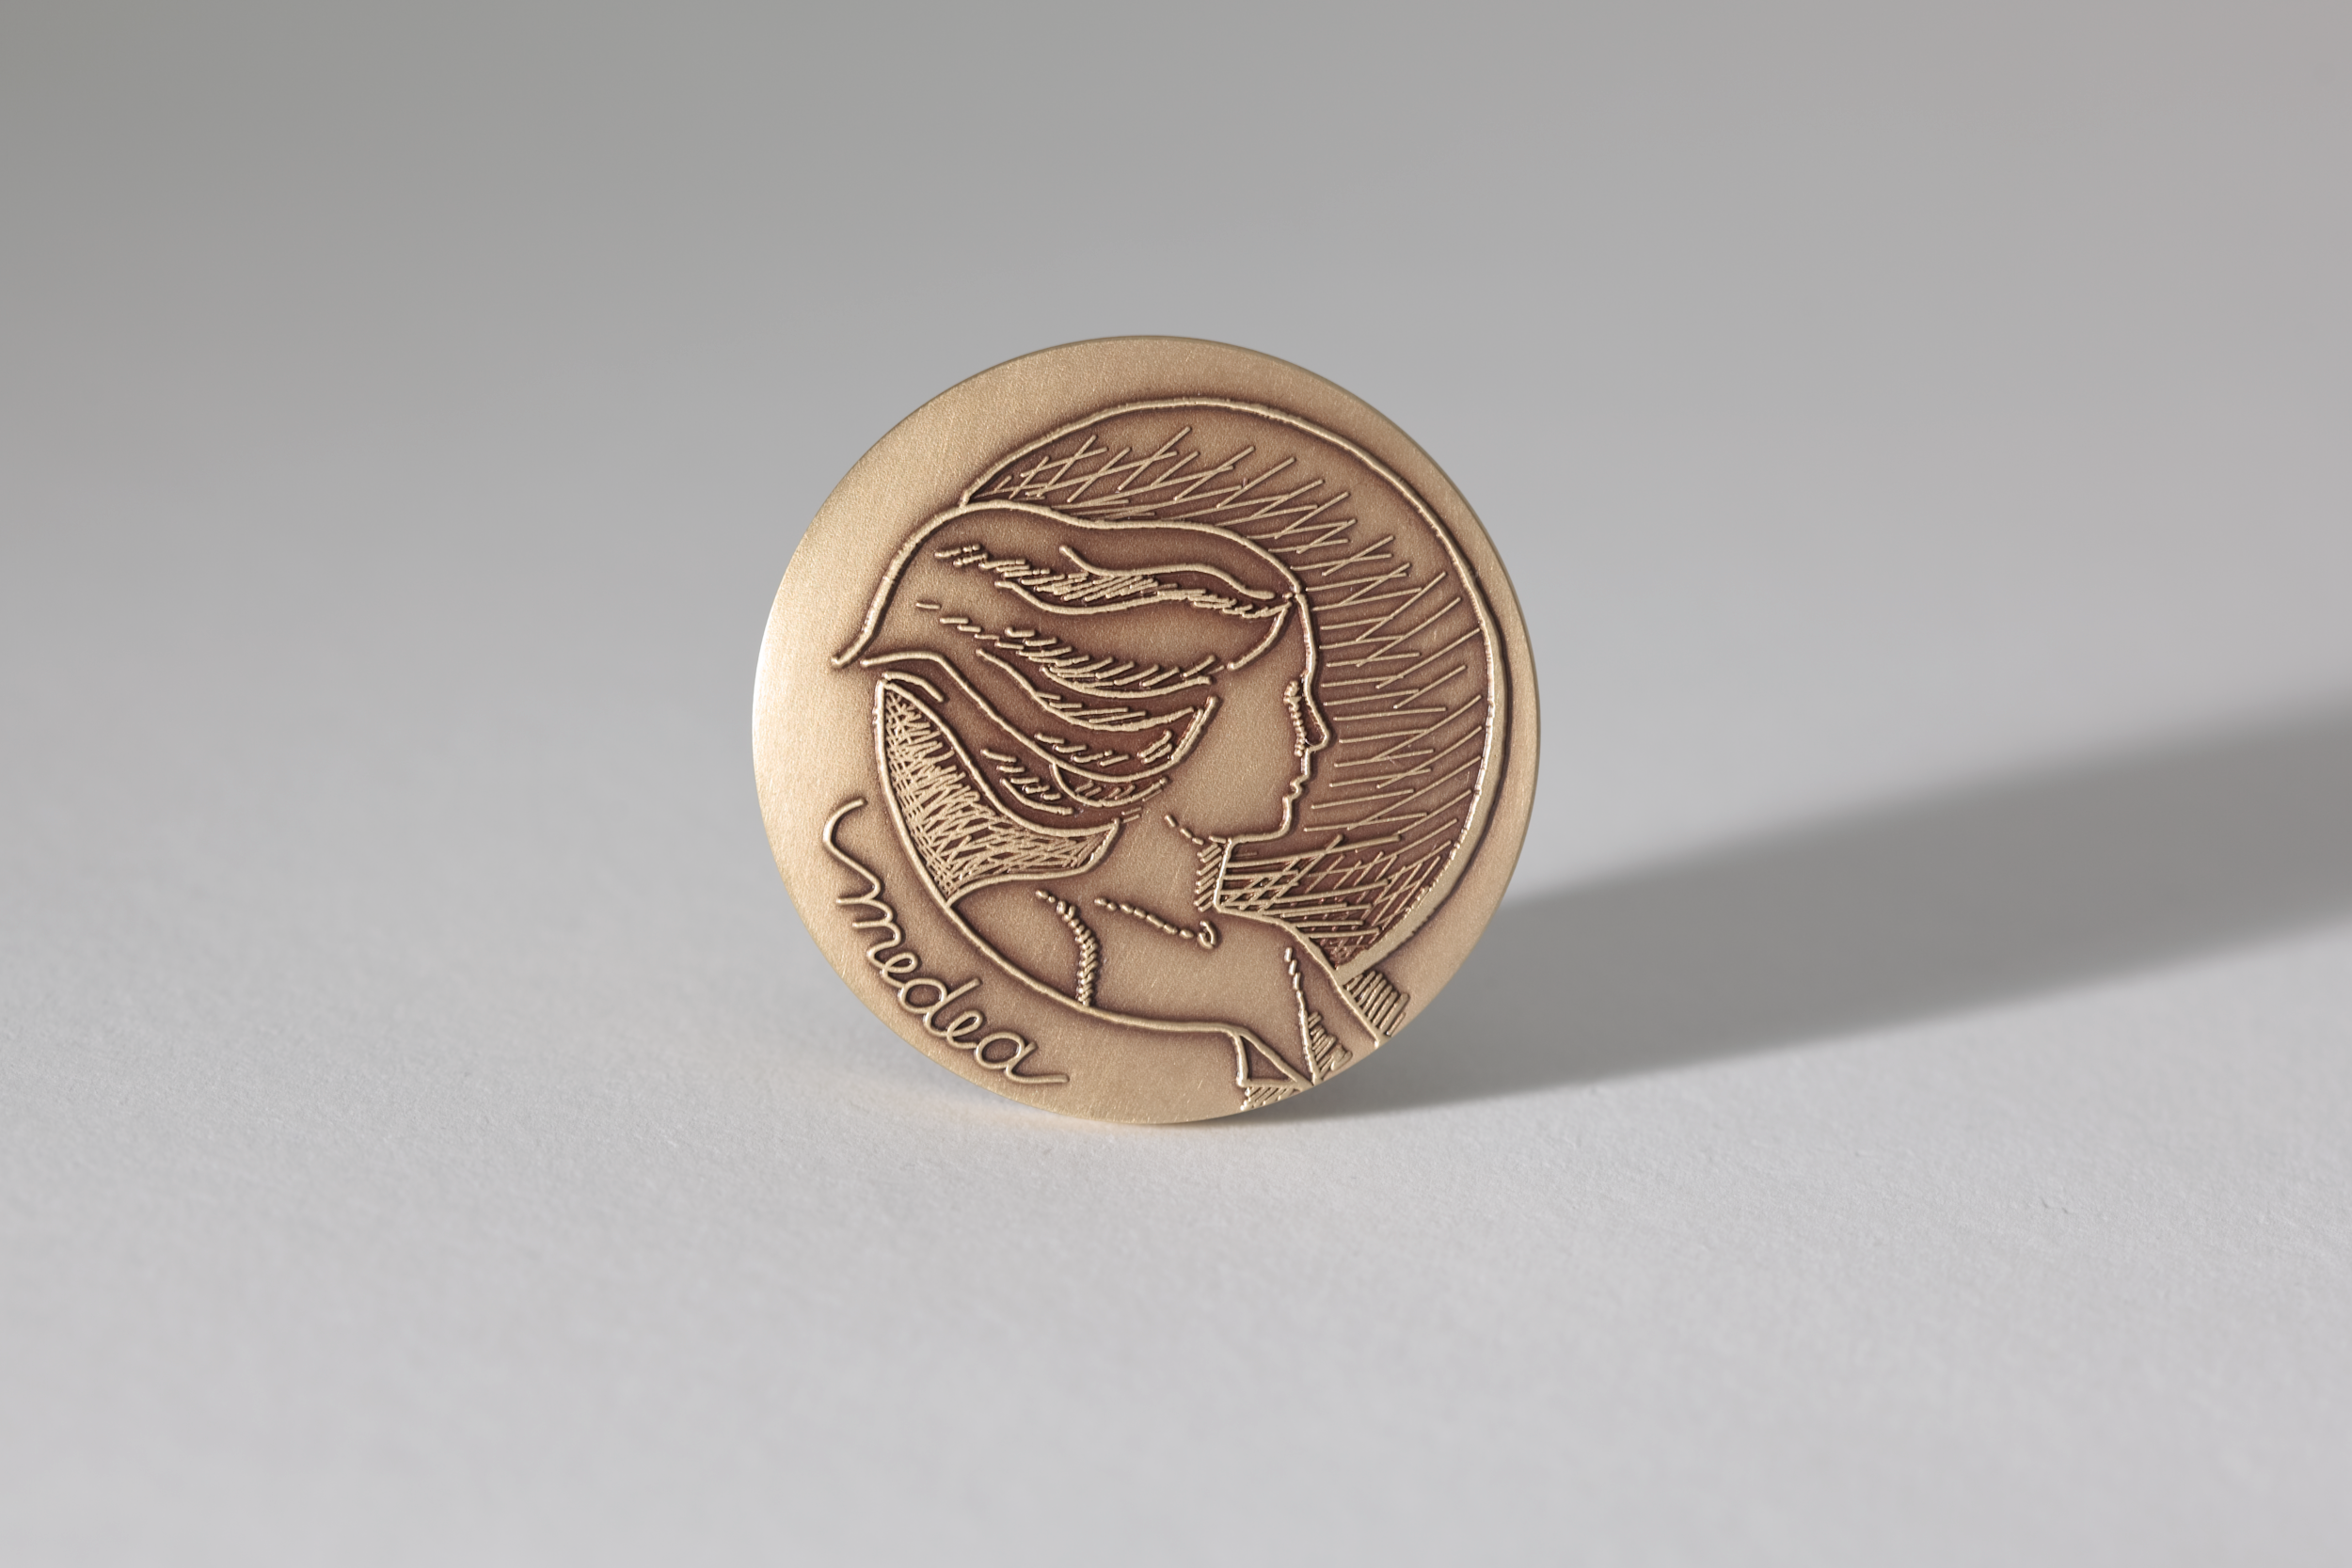

The MEDEA medal

The Eyes on the Skies project initiated as part of International Year of Astronomy 2009 (IYA2009) celebration now entering its final weeks has won an international accolade. After originally being selected as one of eight finalists from a field of over 254 entries from 39 countries, the Eyes on the Skies movie and book went on to receive the Special Jury Award for its high production value at the MEDEA 2009 Awards held in Berlin, Germany on 4 December.

The annual MEDEA awards recognize excellence in media-rich educational materials. The competition’s judges said that Eyes on the Skies is “a very well designed and attractive presentation of quite a challenging subject” and is “authoritative without being confusing.” In this way, the project serves as “an excellent example of integrated educational narrative and complementary use of various media,” the judges also said, owing in part to its “superb script.”

Read more on: http://www.eso.org/public/announcements/ann0939/

Credit: ESO